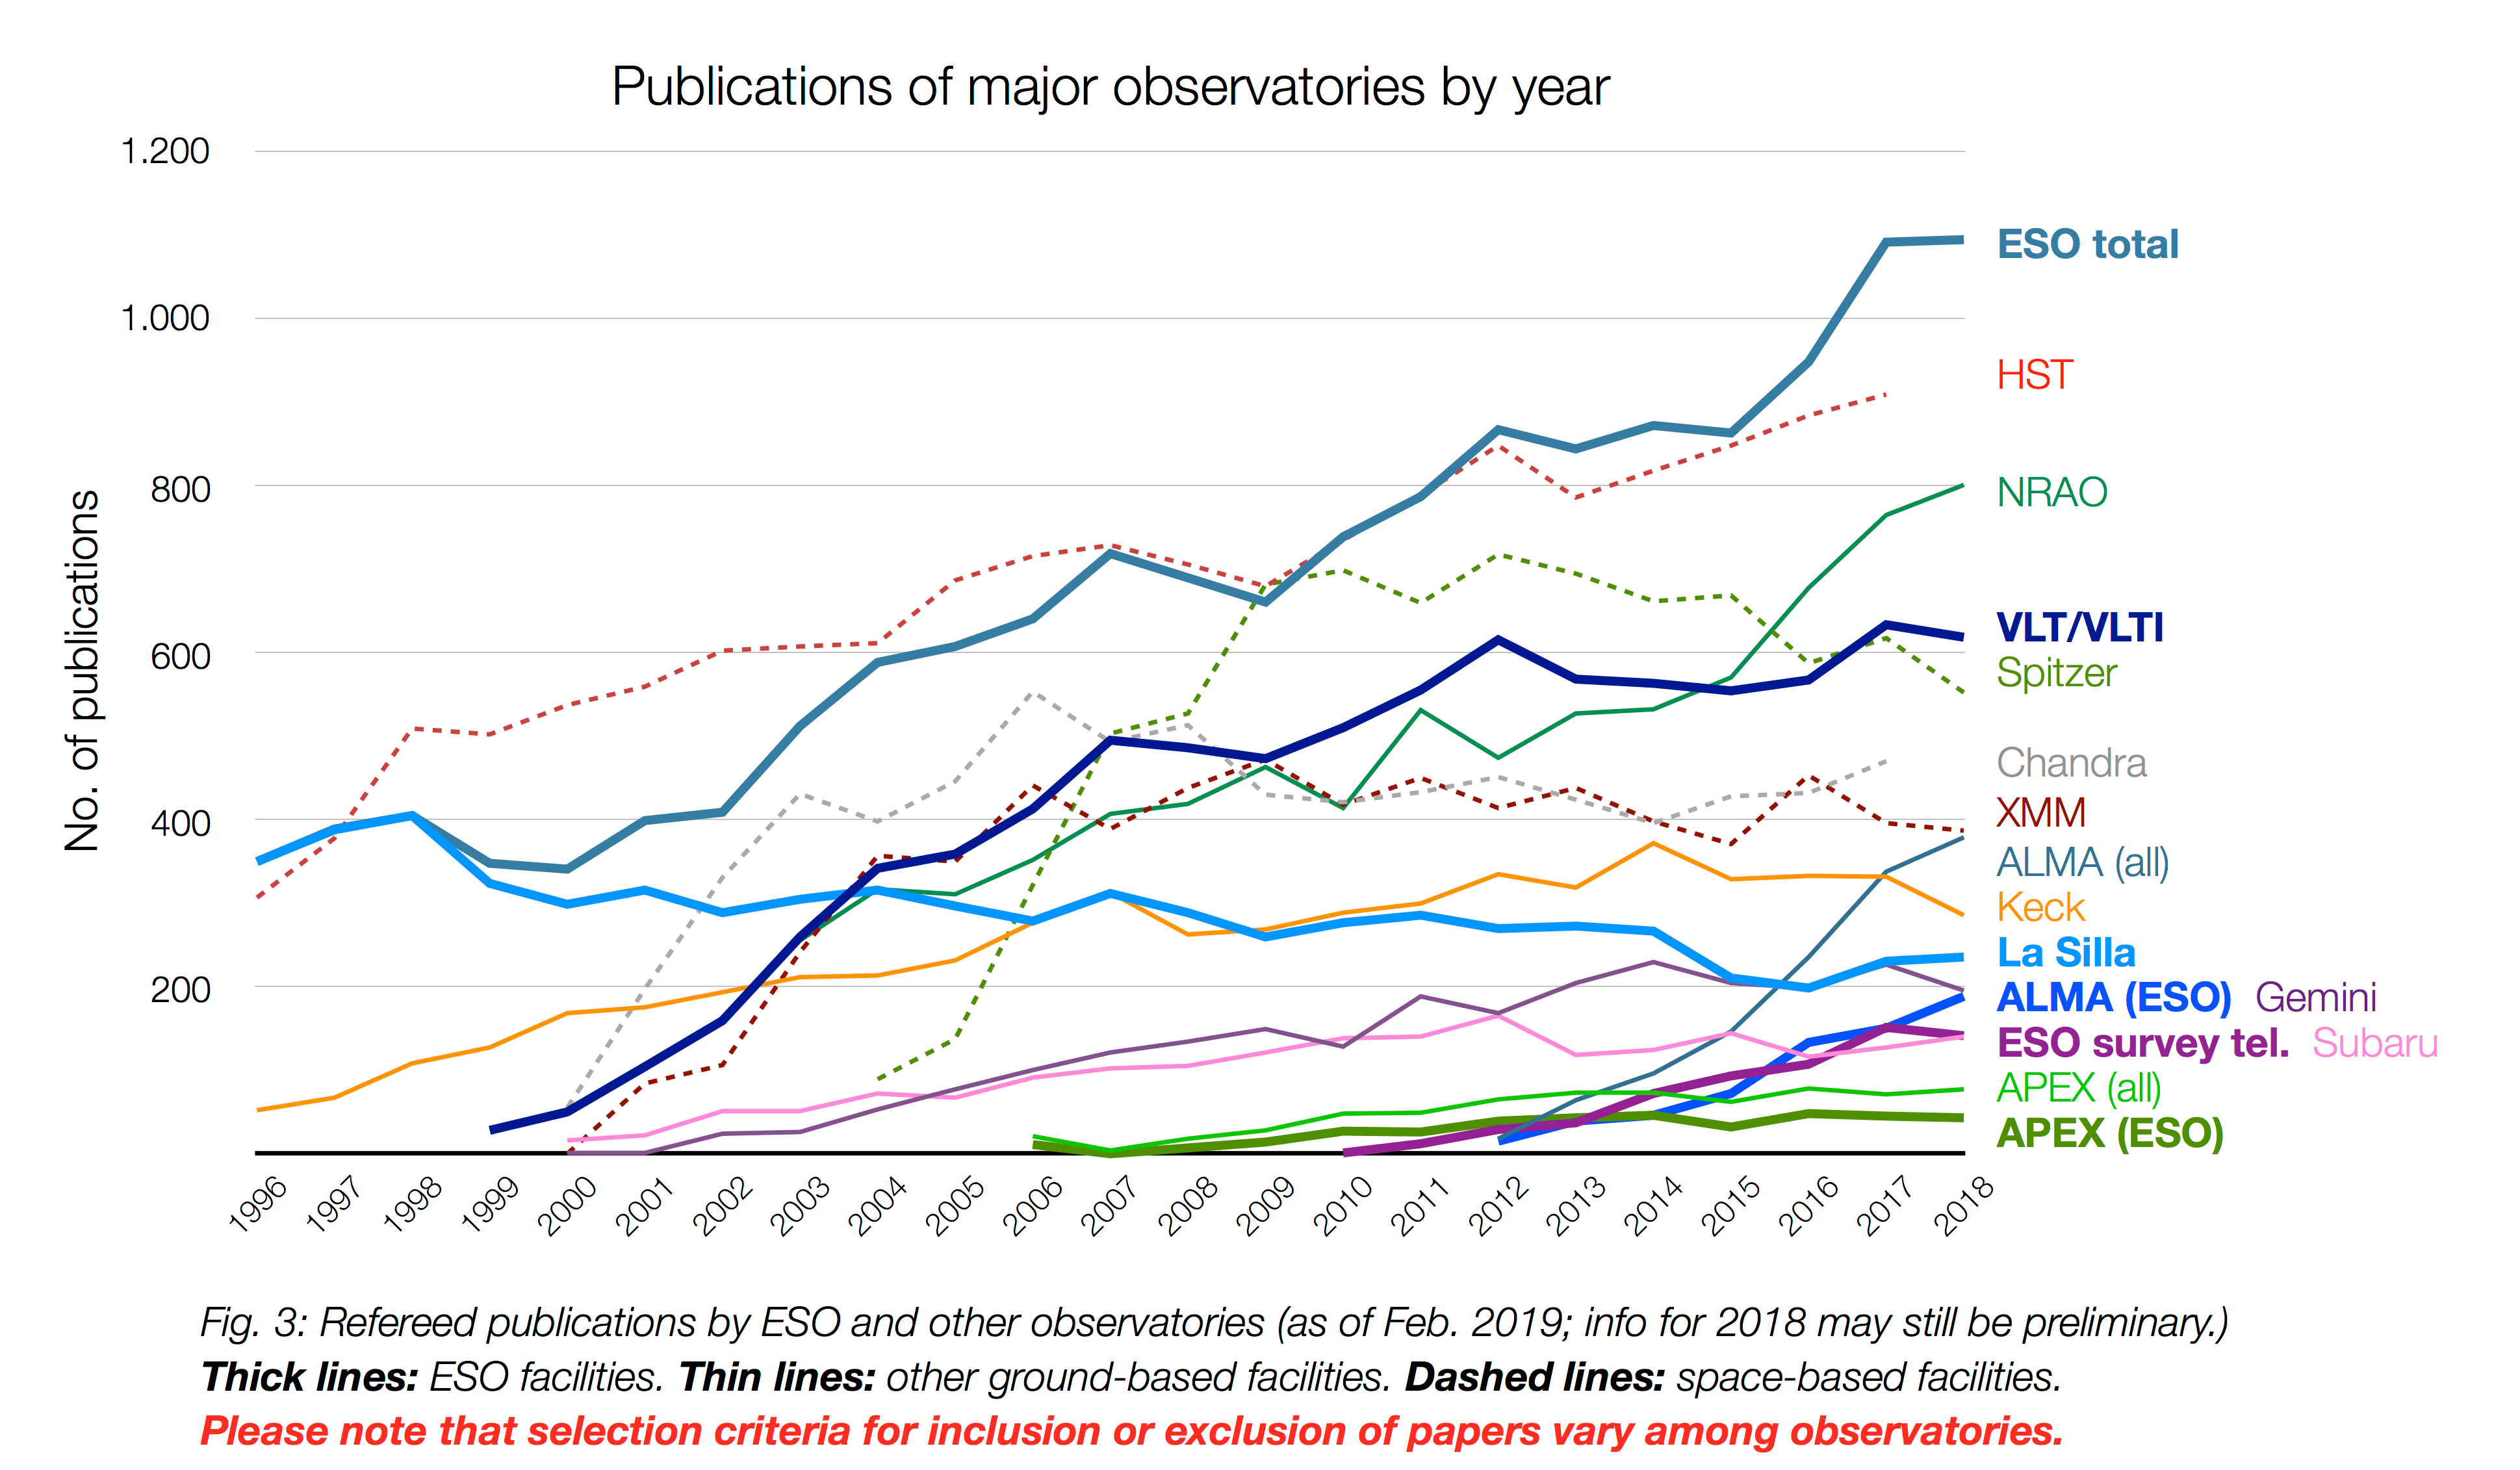

Number of papers published using observational data from different observatories (1996–2018)

The number of refereed papers published based on data from ESO and other telescopes over the period 1996 to 2018. These numbers are from the ESO Telescope Bibliography (telbib). Note that different observatories use different selection criteria for inclusion or exclusion of papers.

Credit: ESO